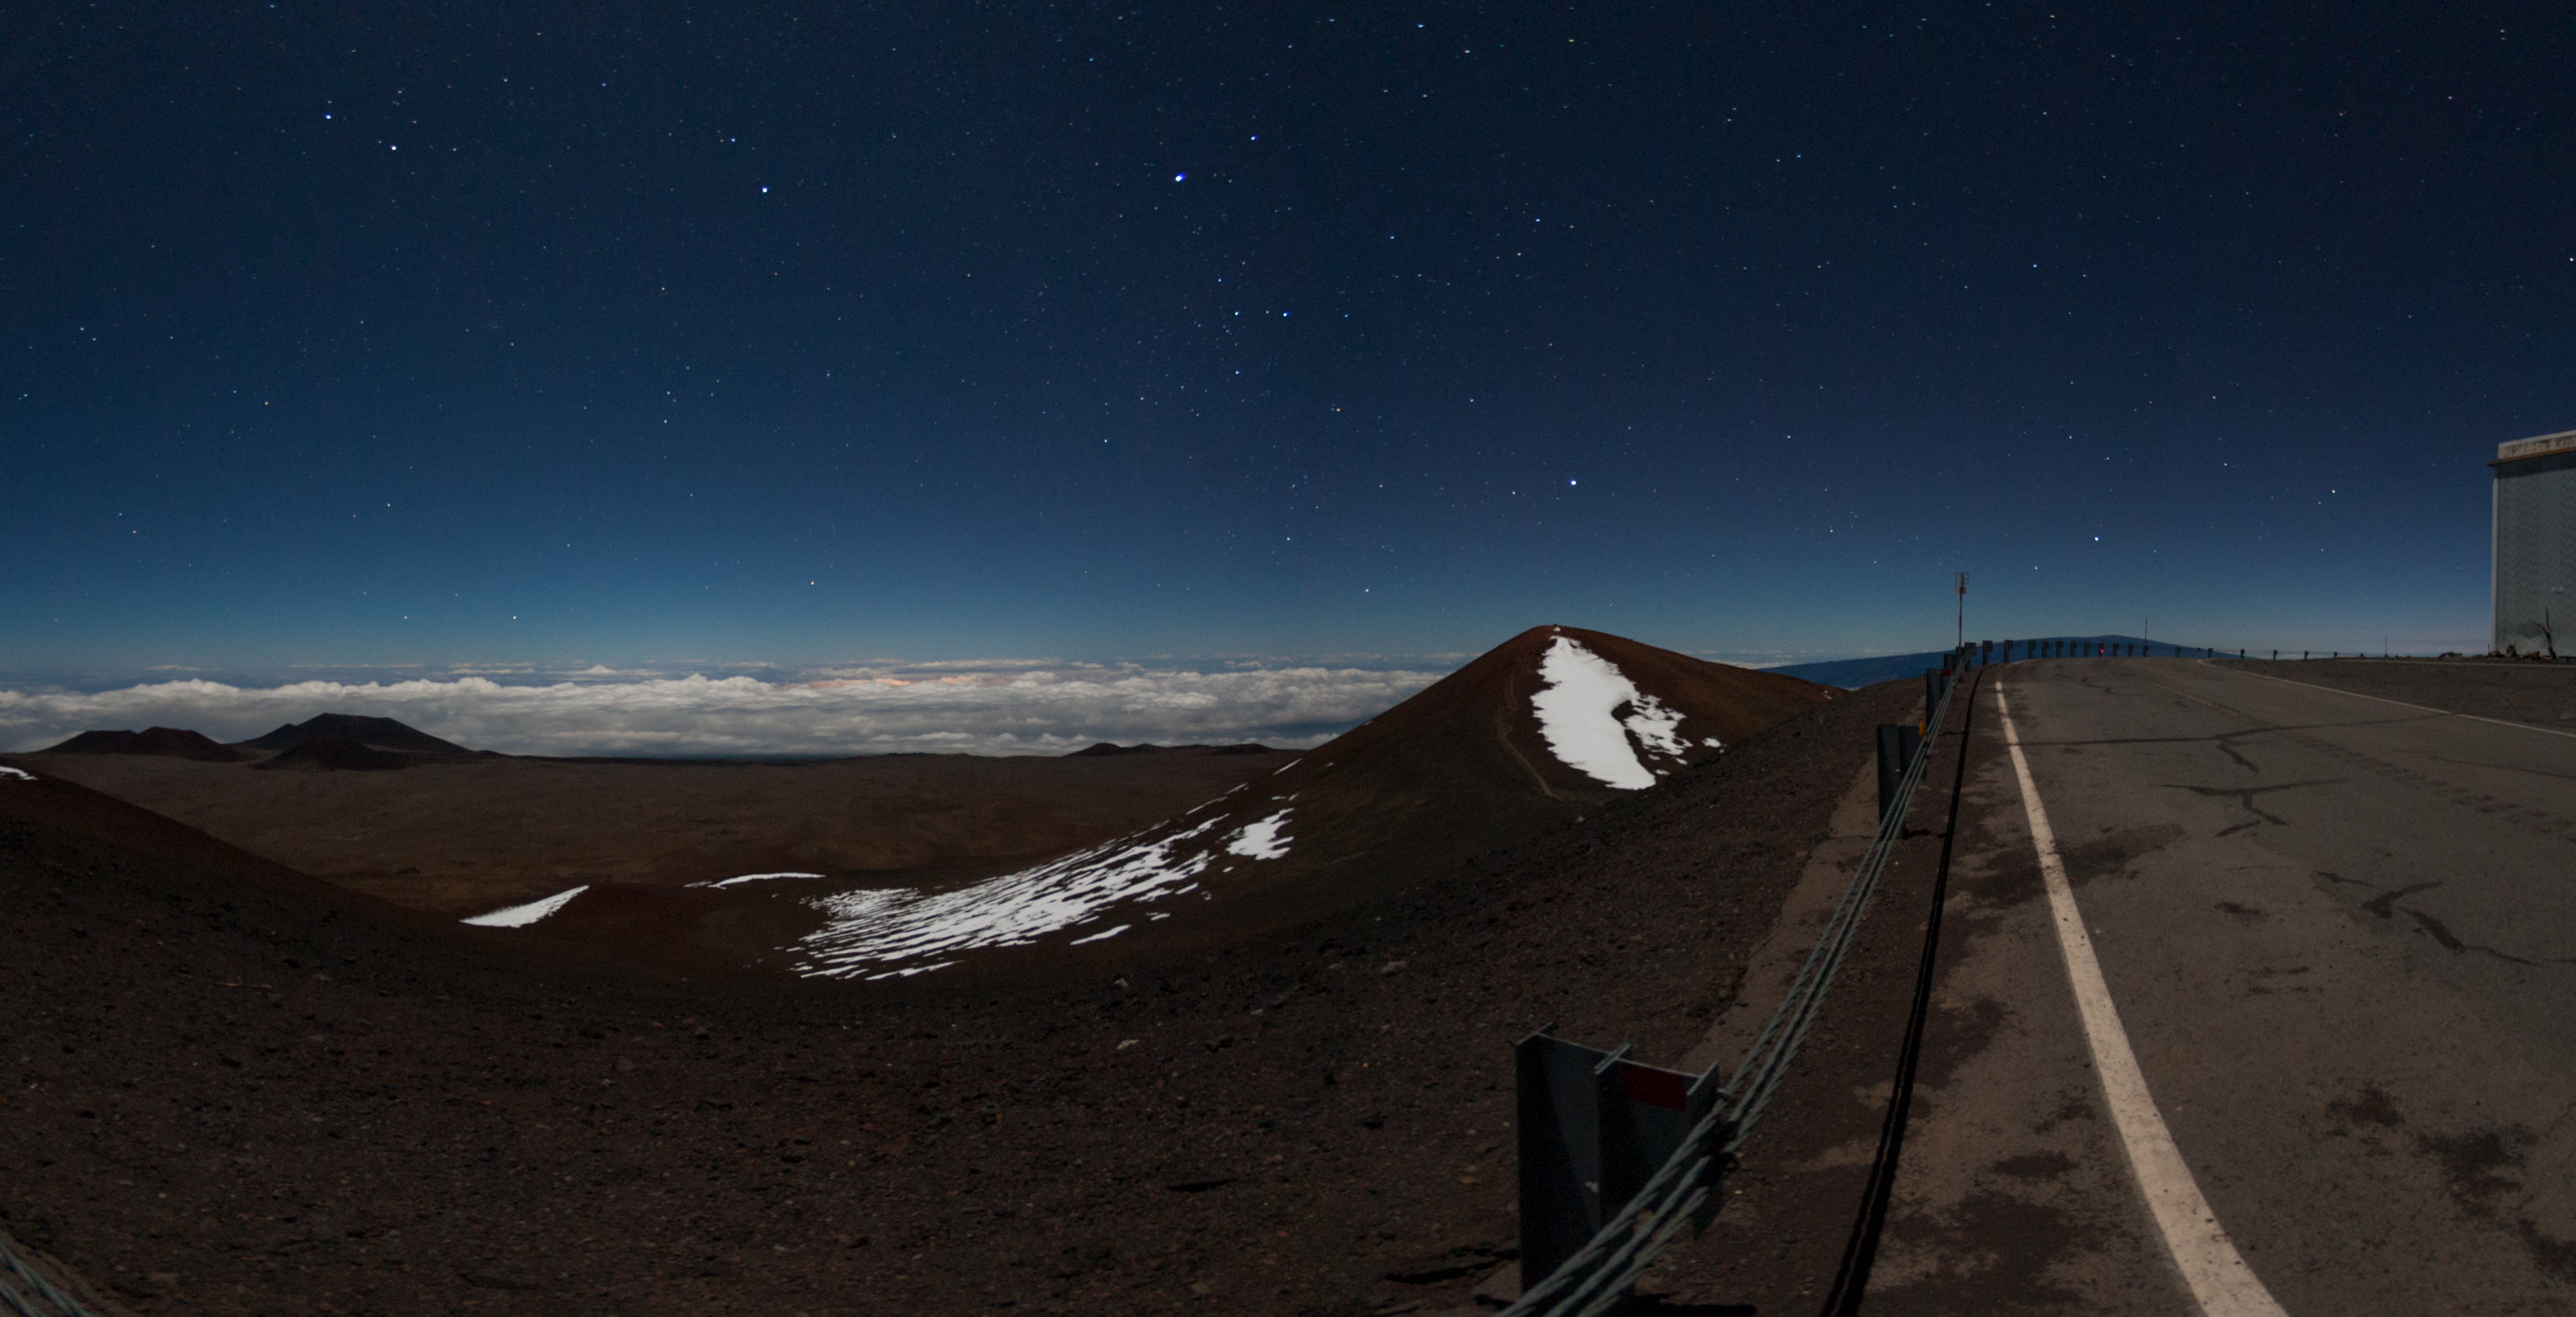

Maunakea summit at night

Part of a 360º panorama on Maunakea, featuring the true summit, with snow remaining on one side.

Credit: International Gemini Observatory/NOIRLab/NSF/AURA/J. Pollard